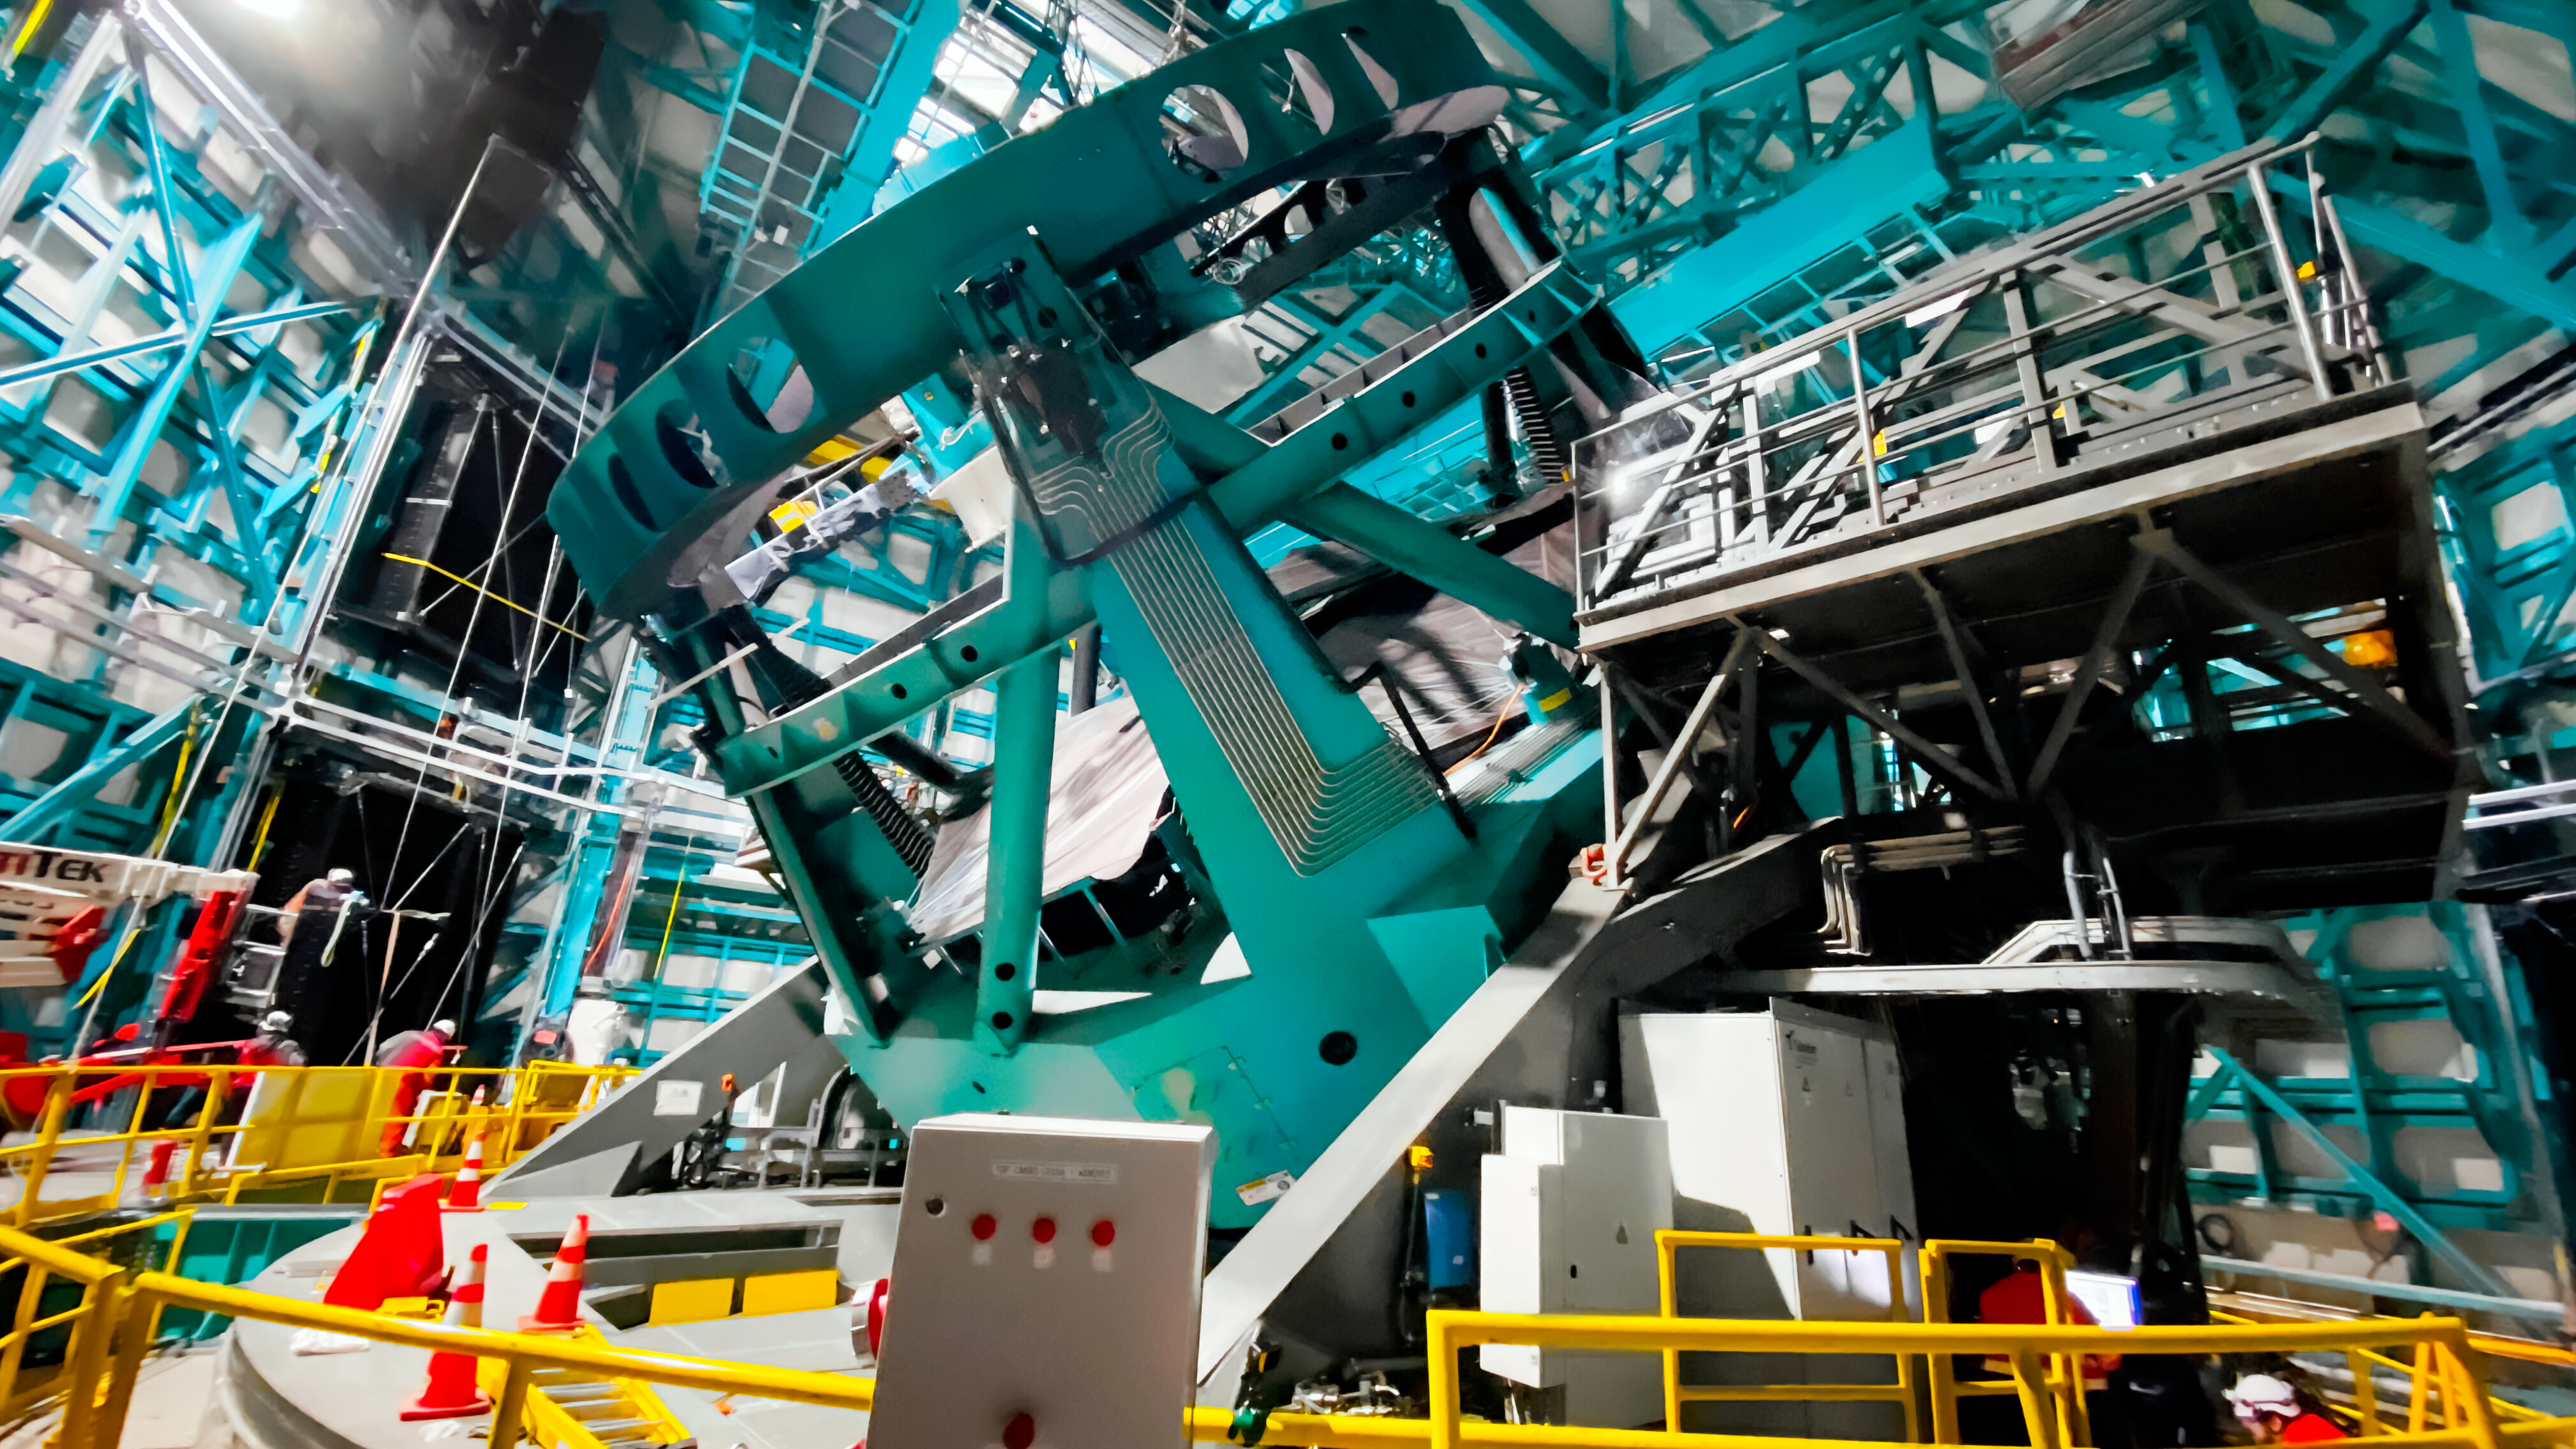

Testing on the Summit

Testing of the Vera C. Rubin Observatory Primary/Tertiary mirror (M1M3) cell assembly on the summit. This photo shows the telescope mount with cell tipped at 40 degrees. The M1M3 mirror covers are closed.

Credit: RubinObs/NOIRLab/SLAC/NSF/DOE/AURA/Y. Kang